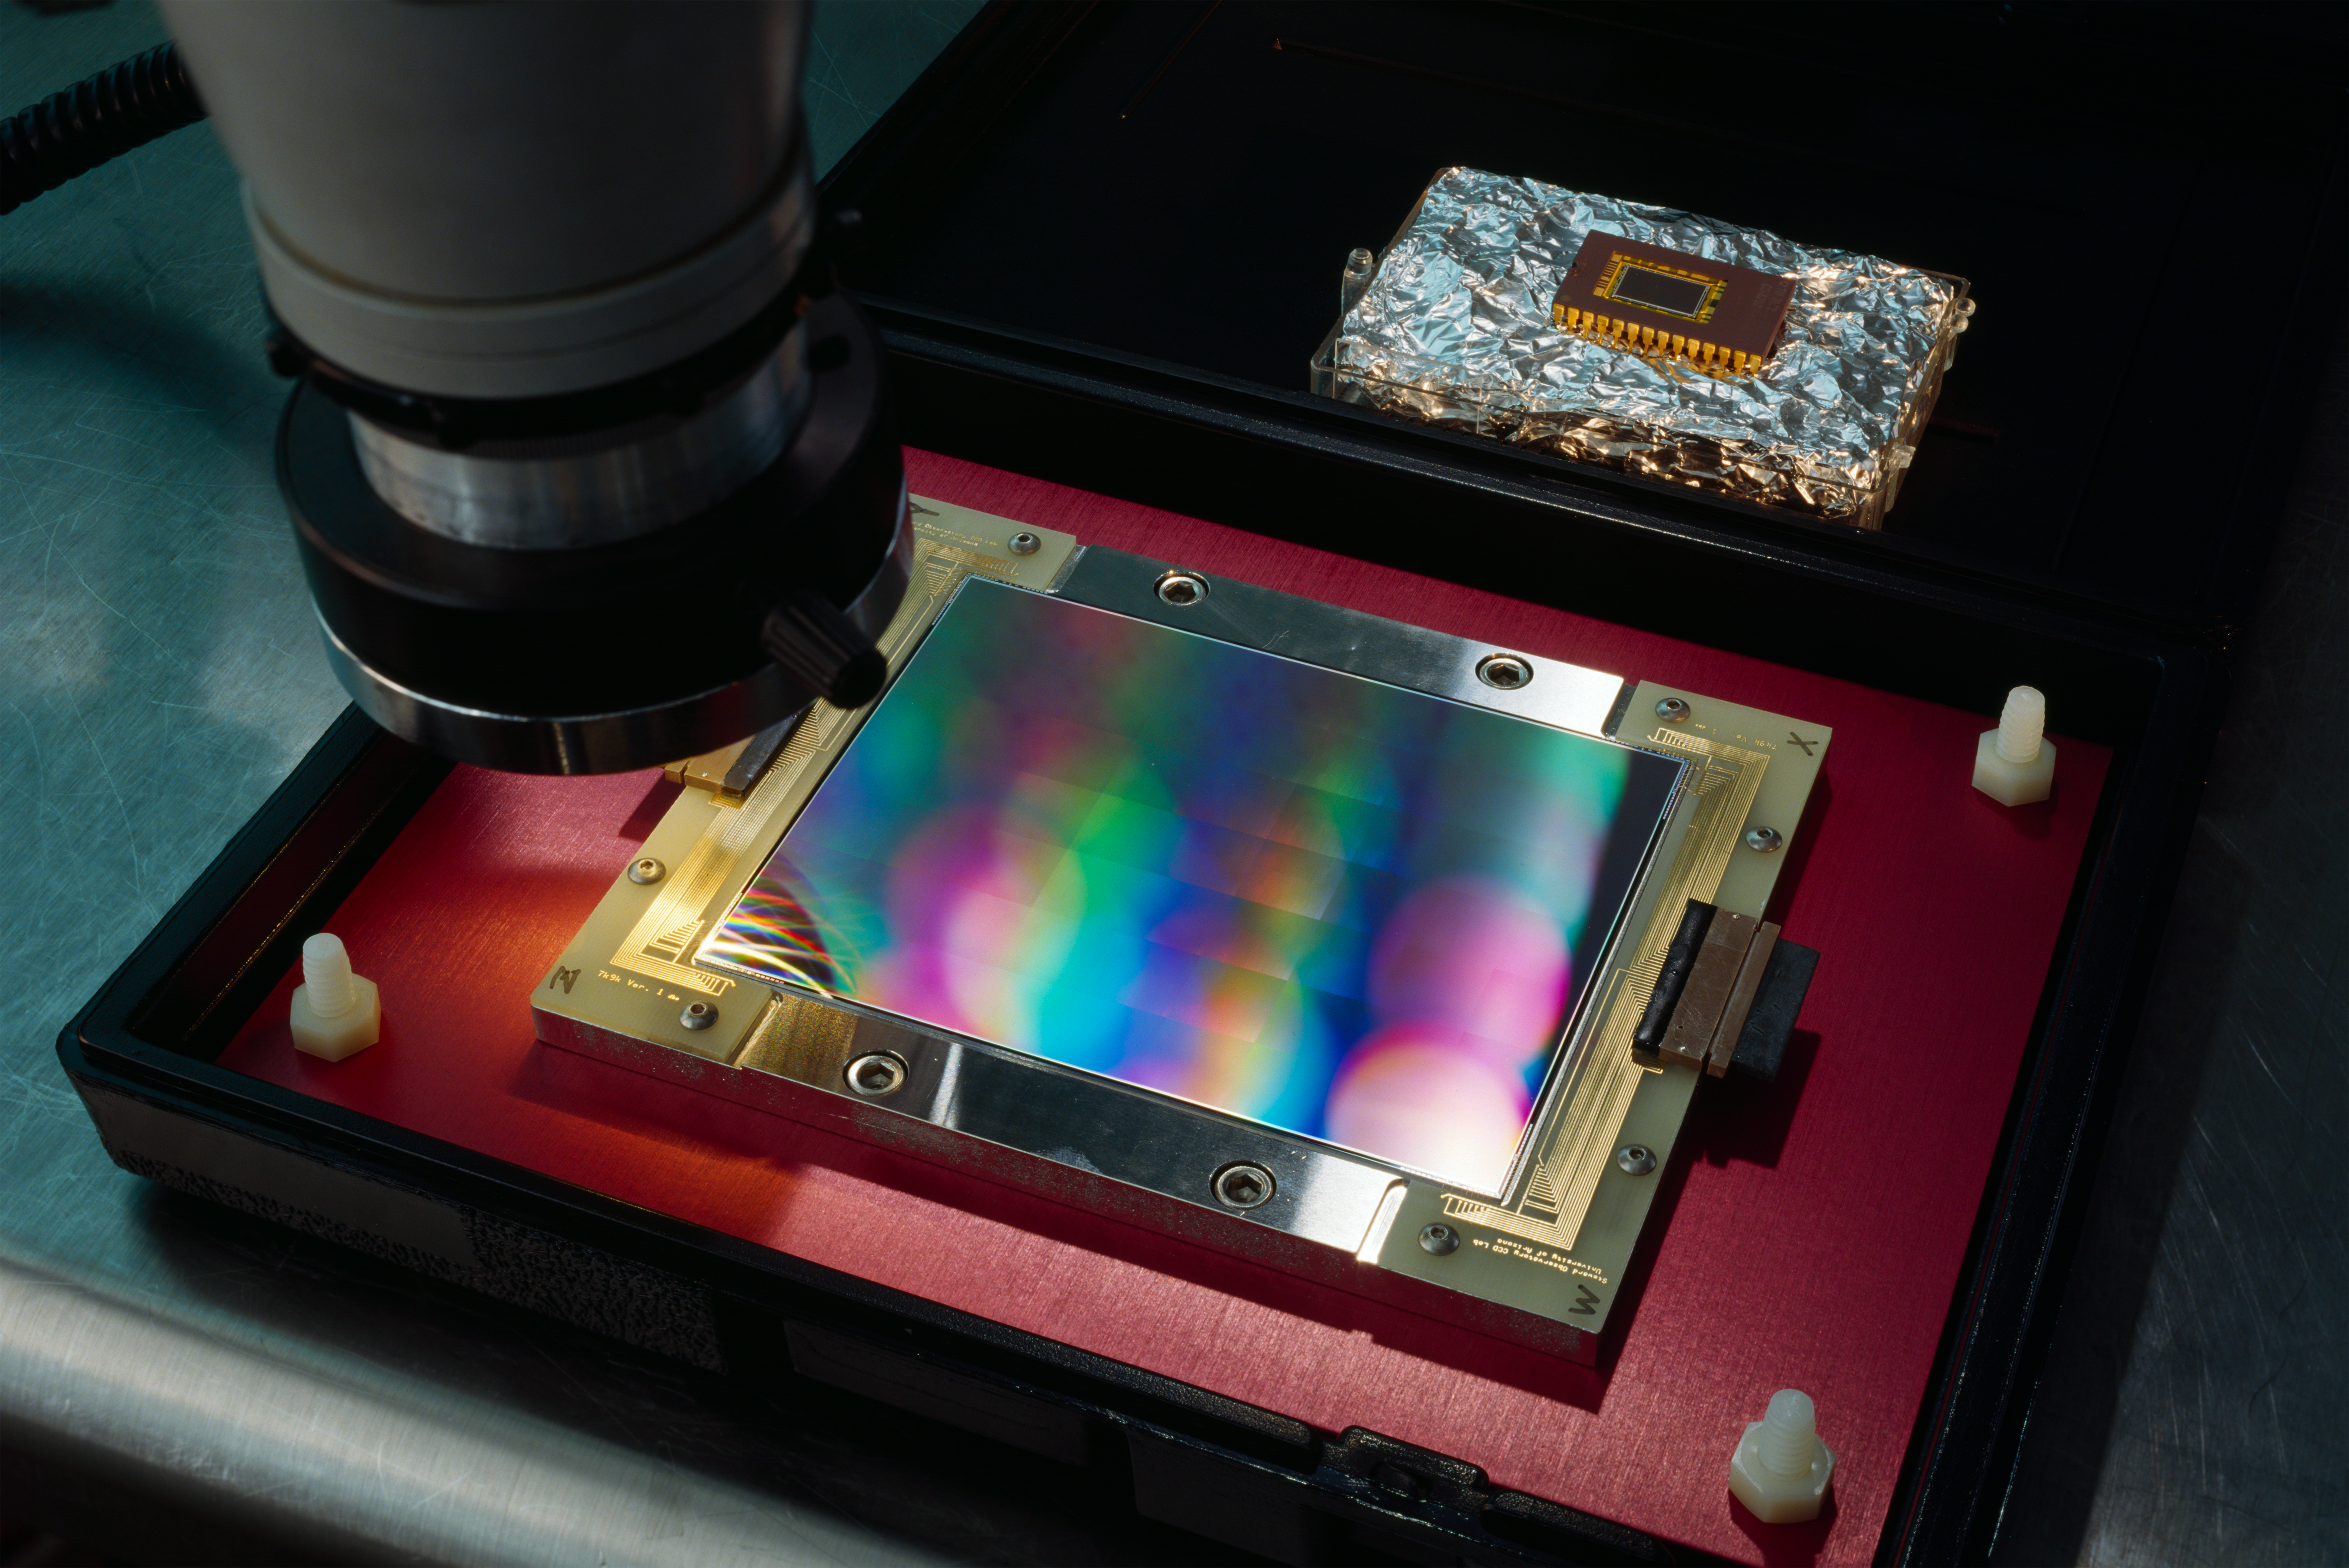

CCD wafer

CCD under inspection at the detector lab at the ESO Headquarters in Garching. This image was obtained in 1997.

Credit: ESO/H.H.Heyer